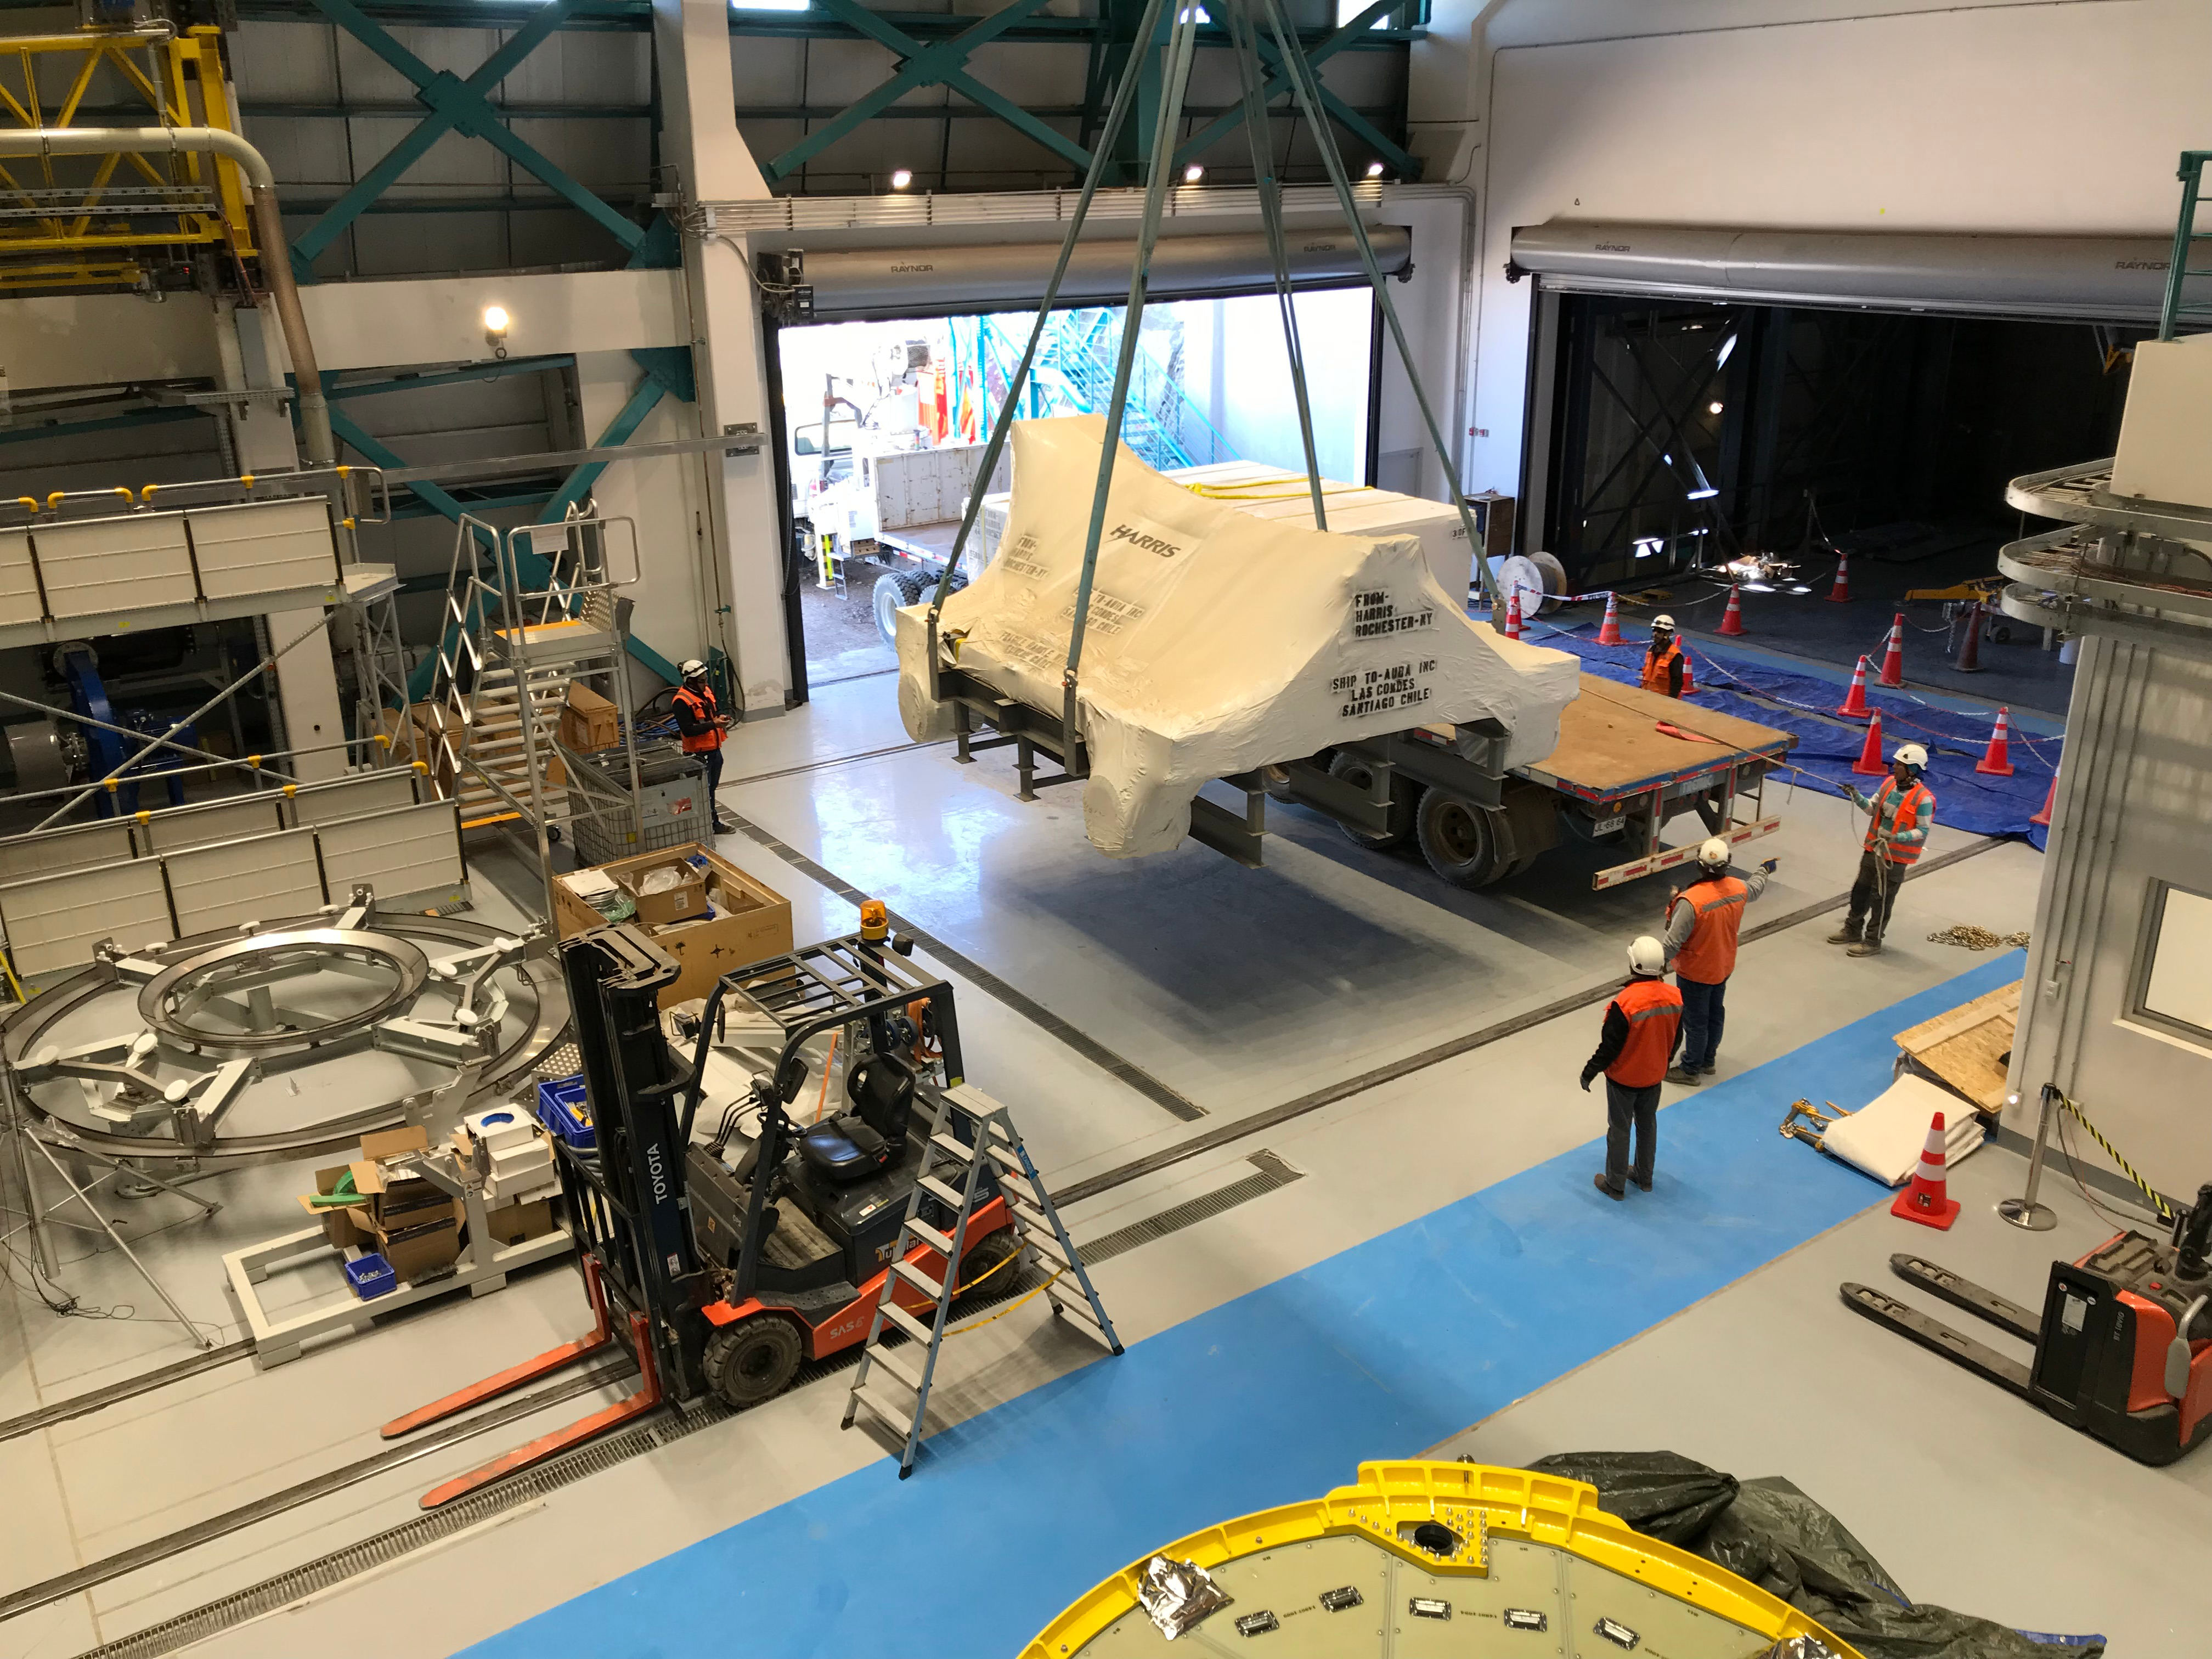

Coating Plant Assembly on Summit

A crew from Von Ardenne, the LSST Coating Chamber vendor, is currently onsite at the LSST summit facility building, performing work on the Coating Chamber, which arrived at the summit in November 2018. According to Tomislav Vucina, LSST Coatings Engineer, "The LSST Coating Chamber will be the largest, most modern, and most powerful mirror coating mechanism used by any telescope in the world." The Coating Chamber, which was constructed in Germany, is now beginning a six-month program of “assembly, integration, and commissioning,” which refers to installation of all components of the Coating Plant, and the testing necessary to ensure that everything works the way it’s supposed to. After final acceptance, and after both LSST mirrors arrive, the Coating Plant will be used to coat the Primary/Tertiary Mirror (M1M3) with aluminum, and the Secondary Mirror (M2) with silver.

Credit: Rubin Observatory/NSF/AURA